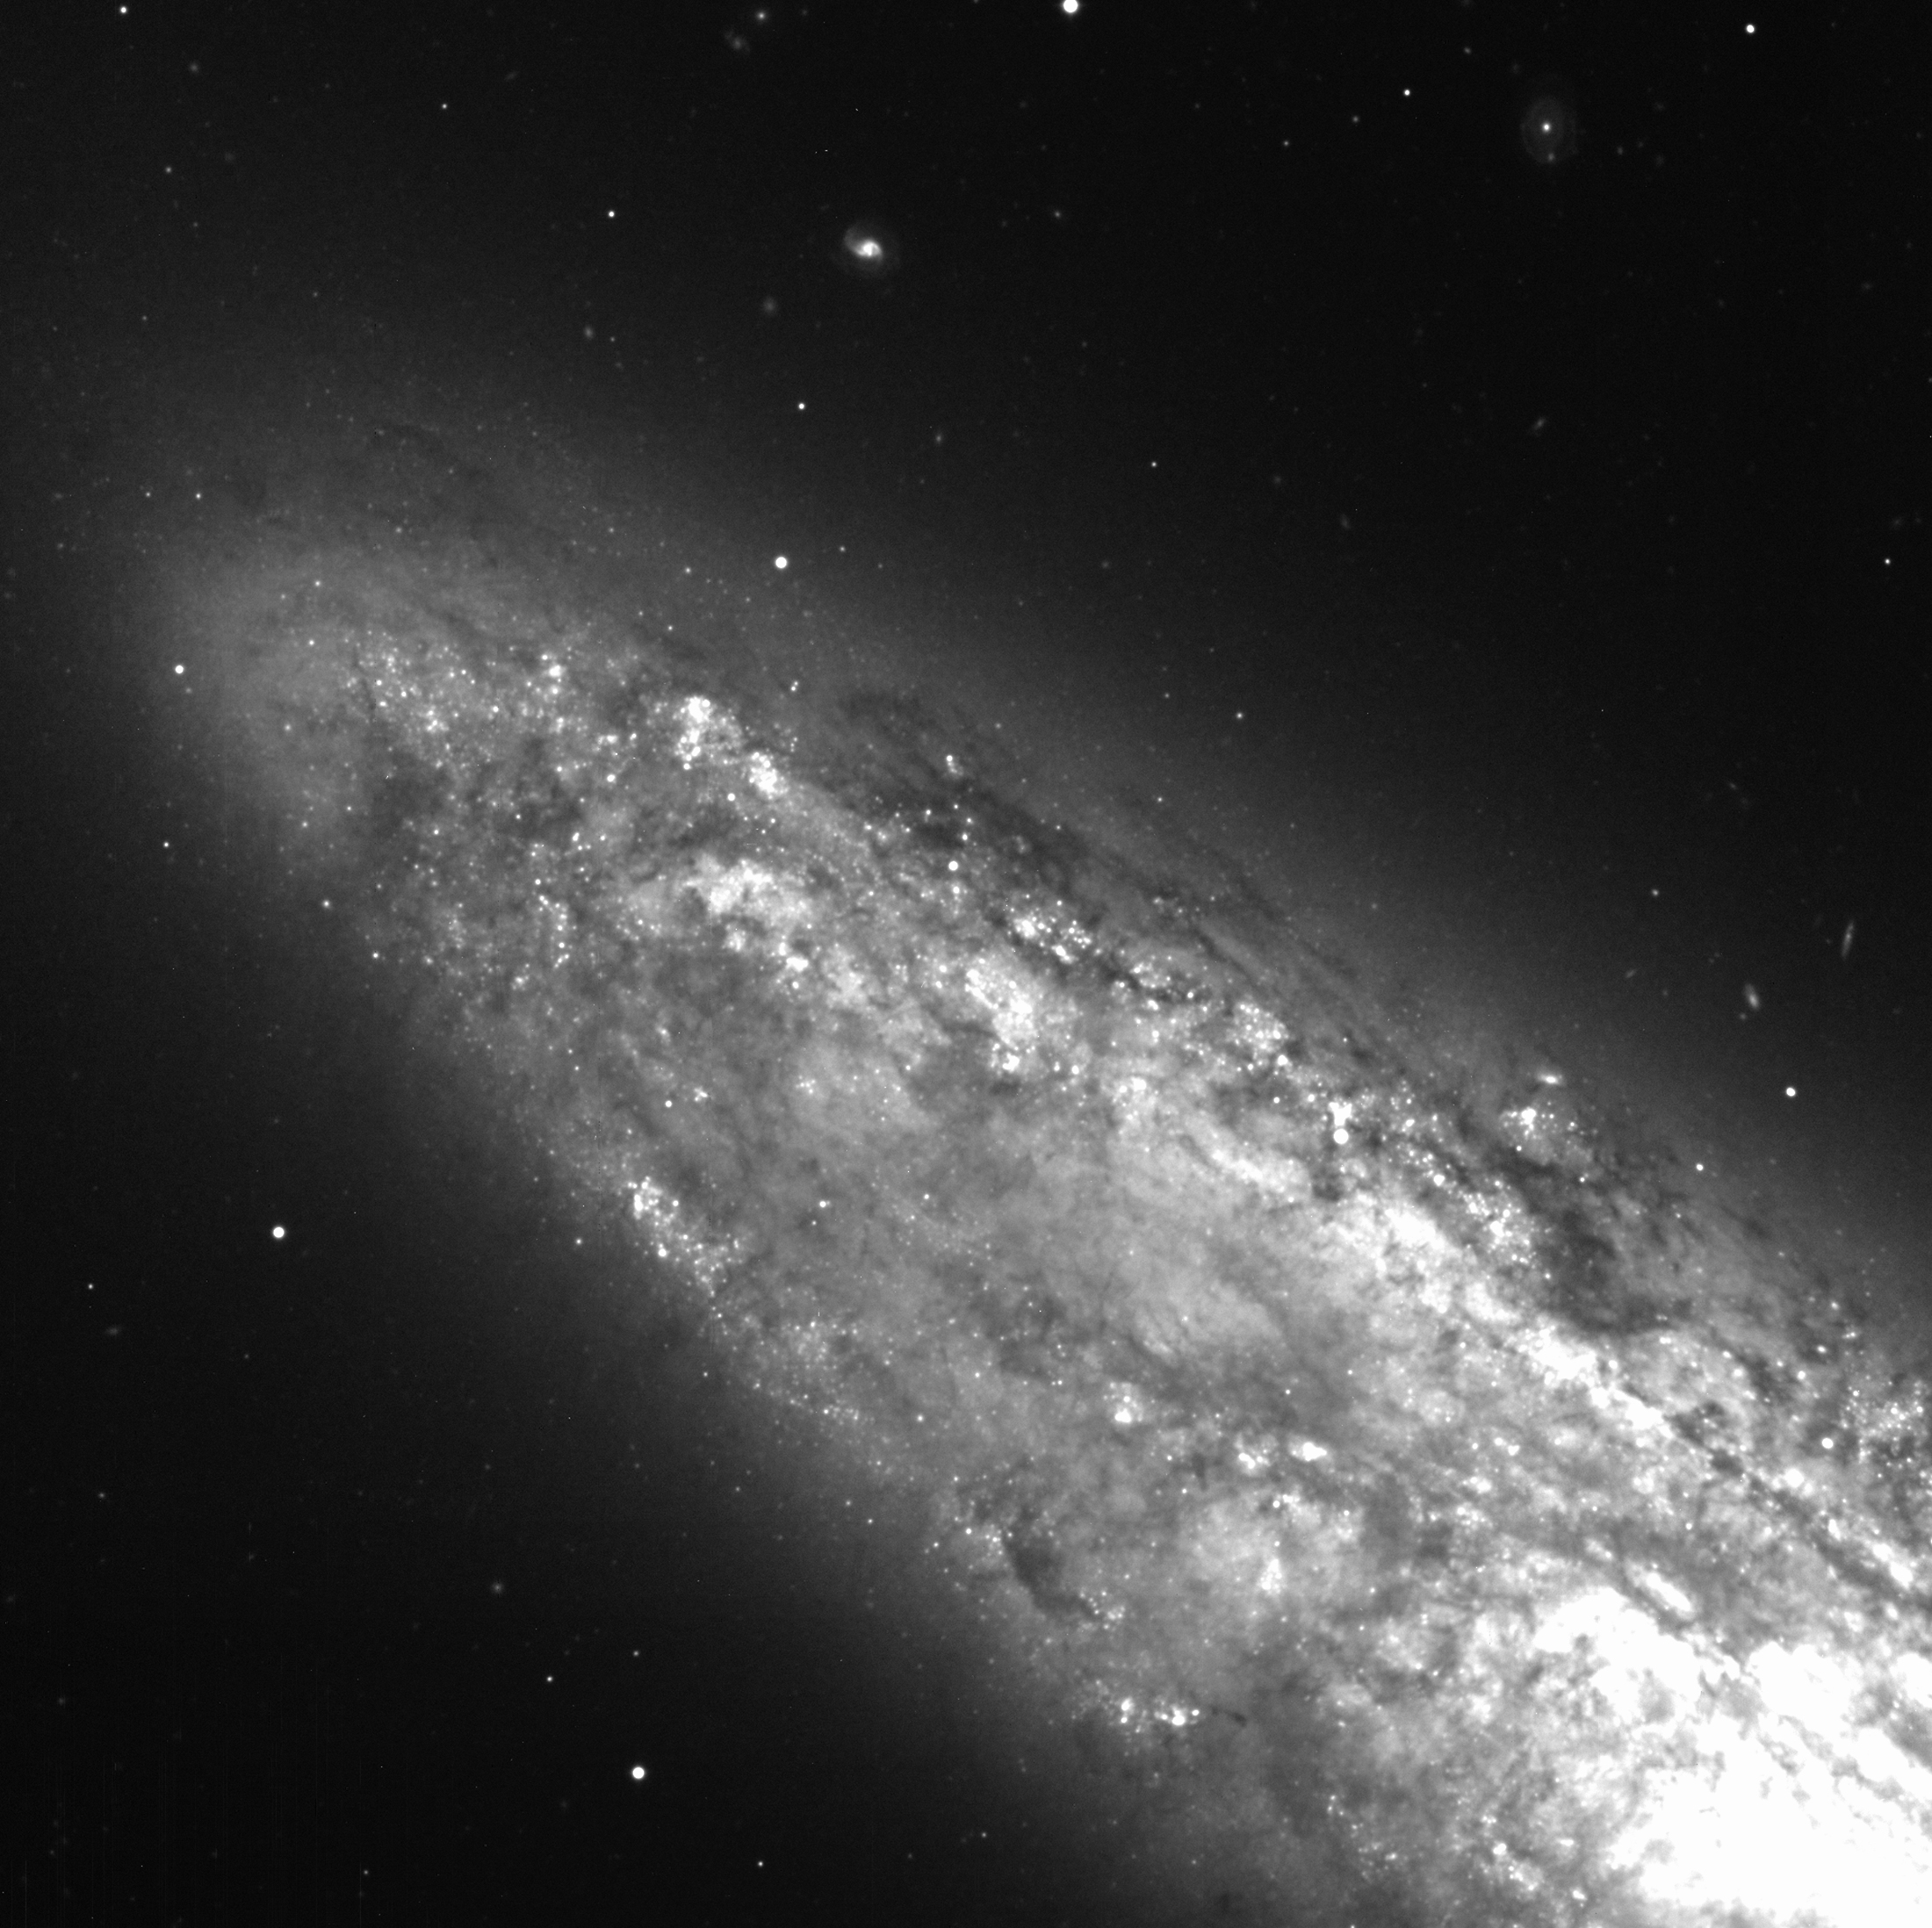

Detail of spiral galaxy NGC 253

This photo shows a sky field around the Spiral Galaxy NGC 253 (Type Sc) seen nearly edge-on. It is located in the southern constellation Sculptor at a distance of about 8 million light-years. The image is the sum of five 5-min exposures through a blue (B-band) optical filtre. They were slightly offset with respect to each other so that the small gaps between the eight CCDs of the mosaic are no longer visible. This image also shows the faint trails of 2 artificial satellites. It contains some fainter and smaller background galaxies. Many of the quite numerous and small, slightly fuzzy objects are undoubtedly globular clusters of NGC 253. The image processing consisted of de-biassing, flat-fielding, and removal (by interpolation) of some bad columns. The full-width-half-maximum (FWHM) of stellar images is about 1.0 arcsec. It is a subimage of another image, but at the full original sampling of 0.24 arcsec/pixel. It covers about 2kx2k, or about 1/16 of the full field. North is up and East is left.

Credit: ESO